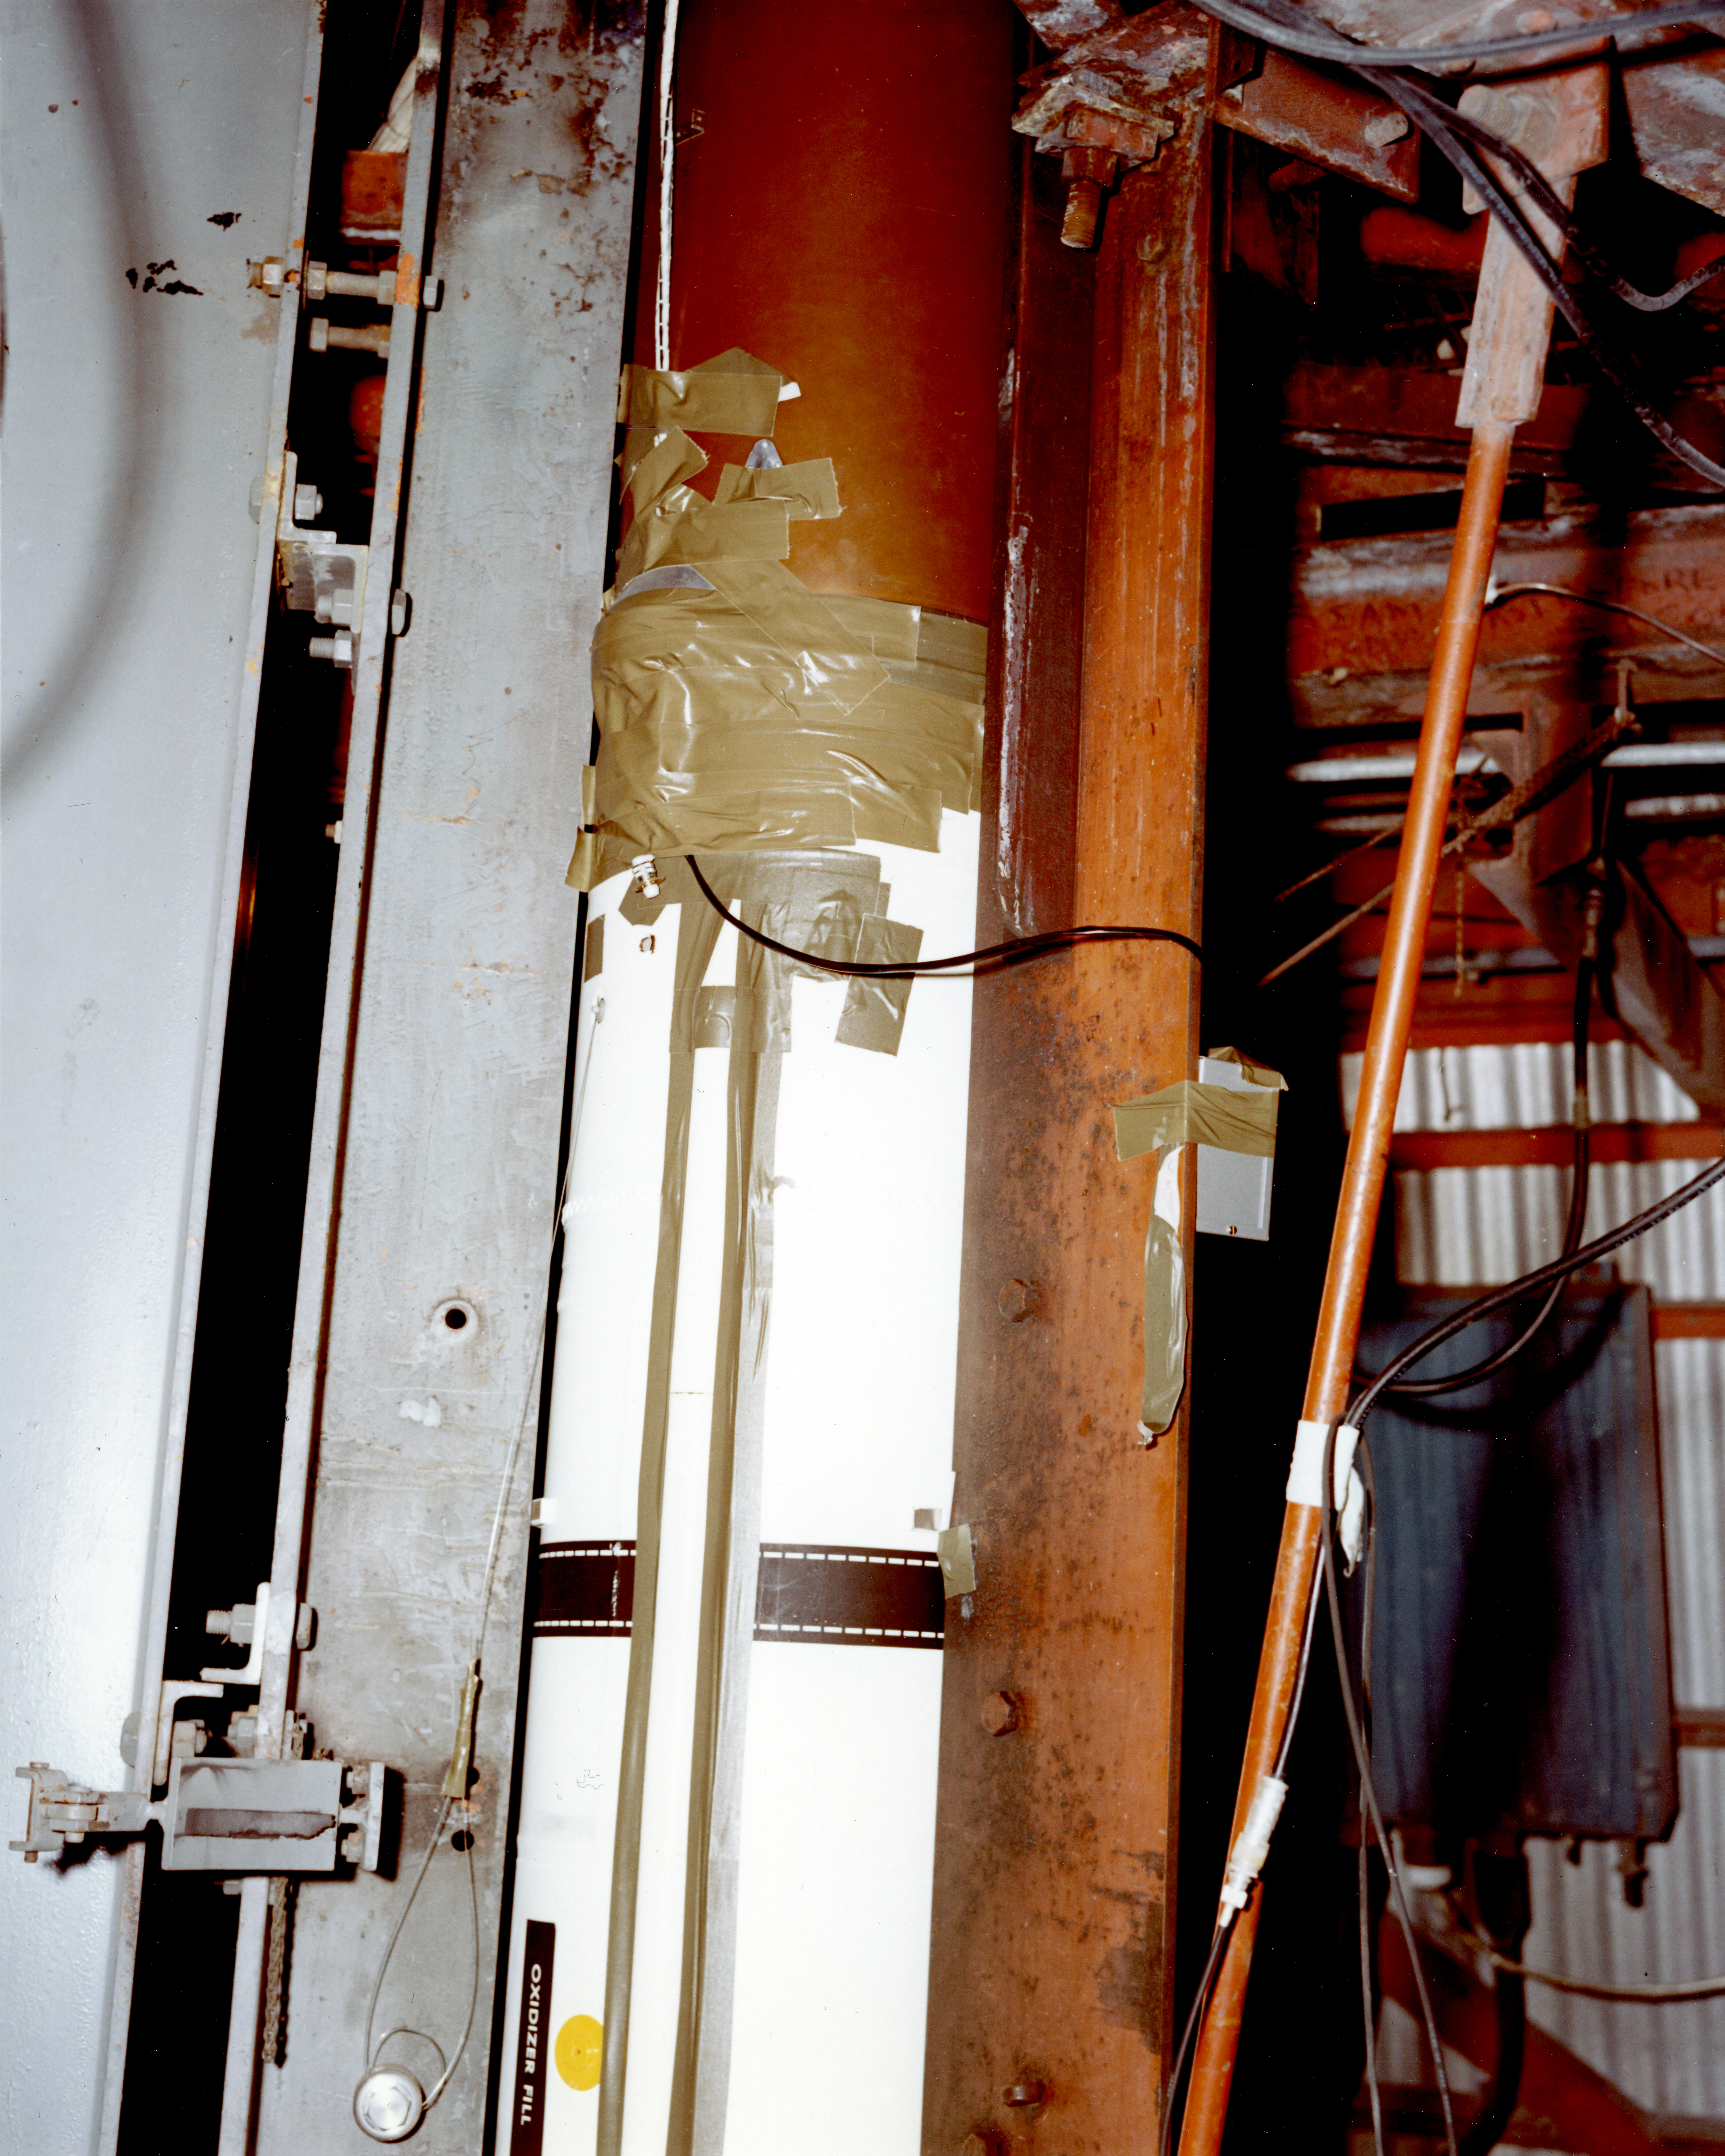

Kitt Peak Rocket Program Flight 3.24

This image shows part of an Aerobee 150-M1, Serial Number KP 6-2-3, launched by Kitt Peak at White Sands Missile Range on 16 May 1968.

This was flight 3.24, which had science goals of measuring the ultraviolet spectrum of Jupiter using a 14-inch telescope and a spectrometer.

During this flight, the rocket and control system performed very well, scanning Jupiter 18 times. An unknown energy source was seen during re-entry. The telescope and pneumatic assembly were recovered in excellent condition.

The original negative of this image is stored at NOIRLab Headquarters in Tucson, Arizona. This image is part of NSF NOIRLab’s historical archives.

Credit: KPNO/NOIRLab/NSF/AURA